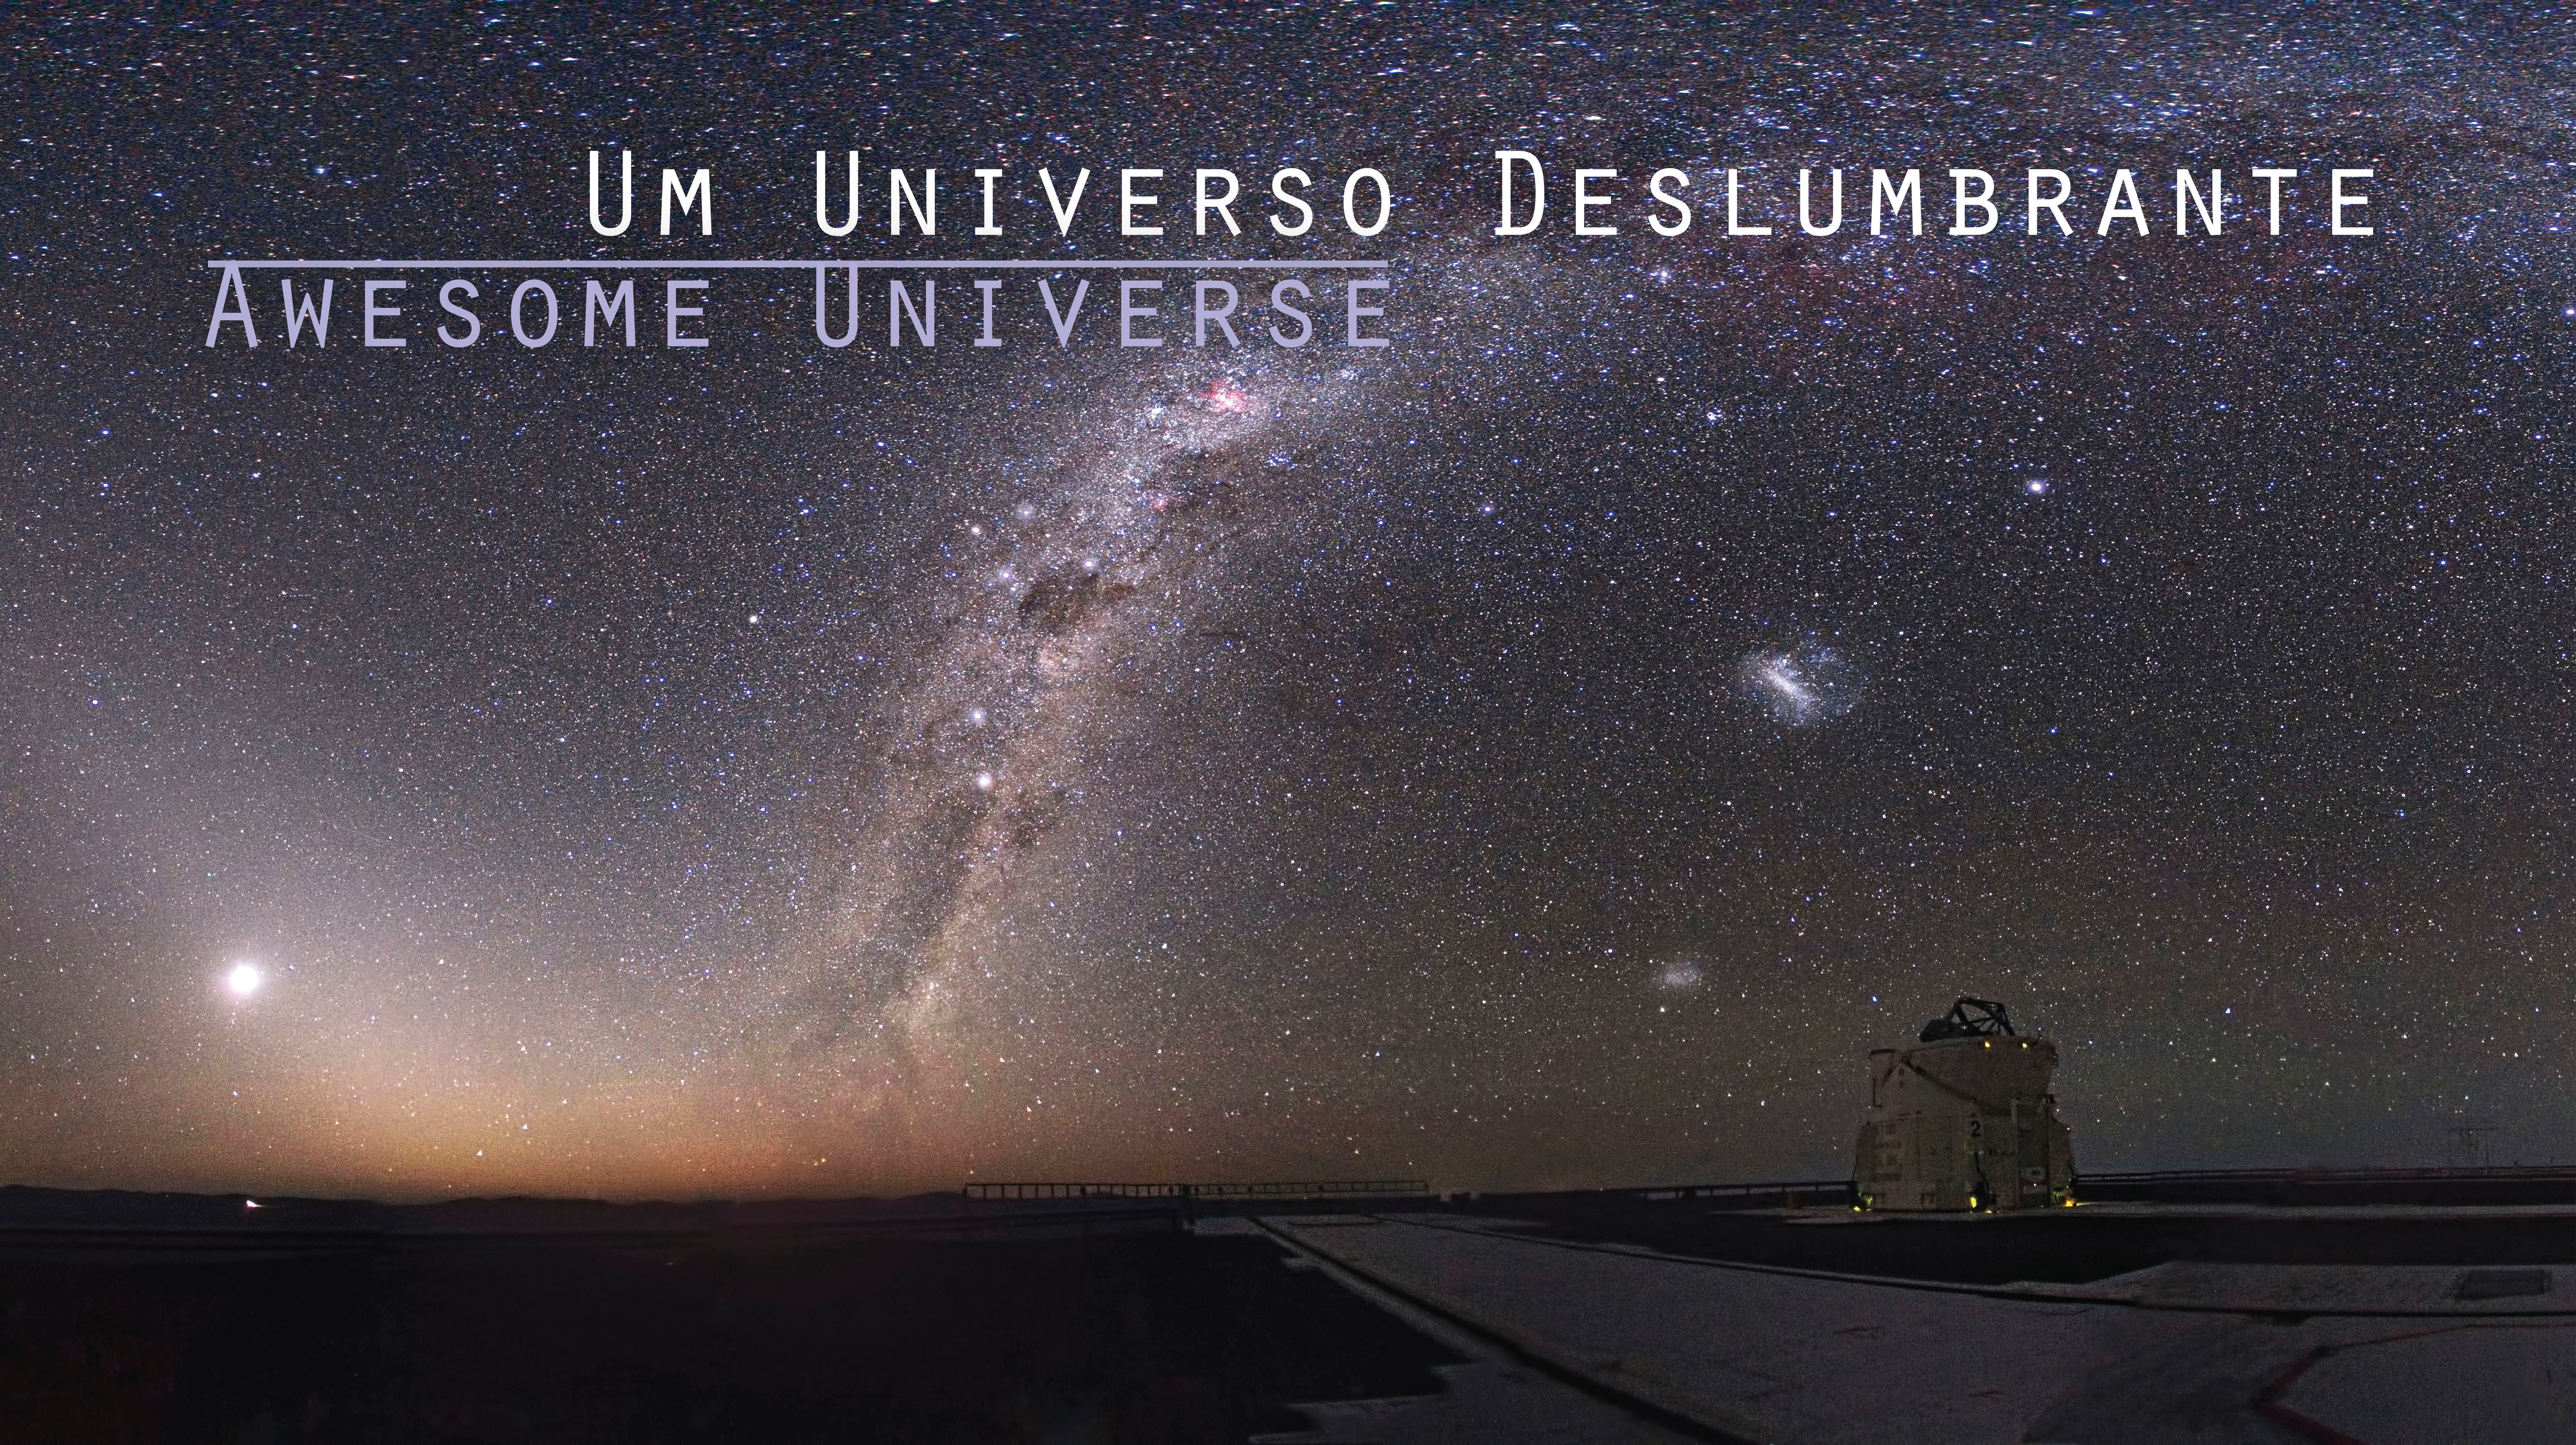

Cosmos deslumbra portugueses a partir do mês de Fevereiro

Anúncio: Cosmos deslumbra portugueses a partir do mês de Fevereiro

Credit: ESO